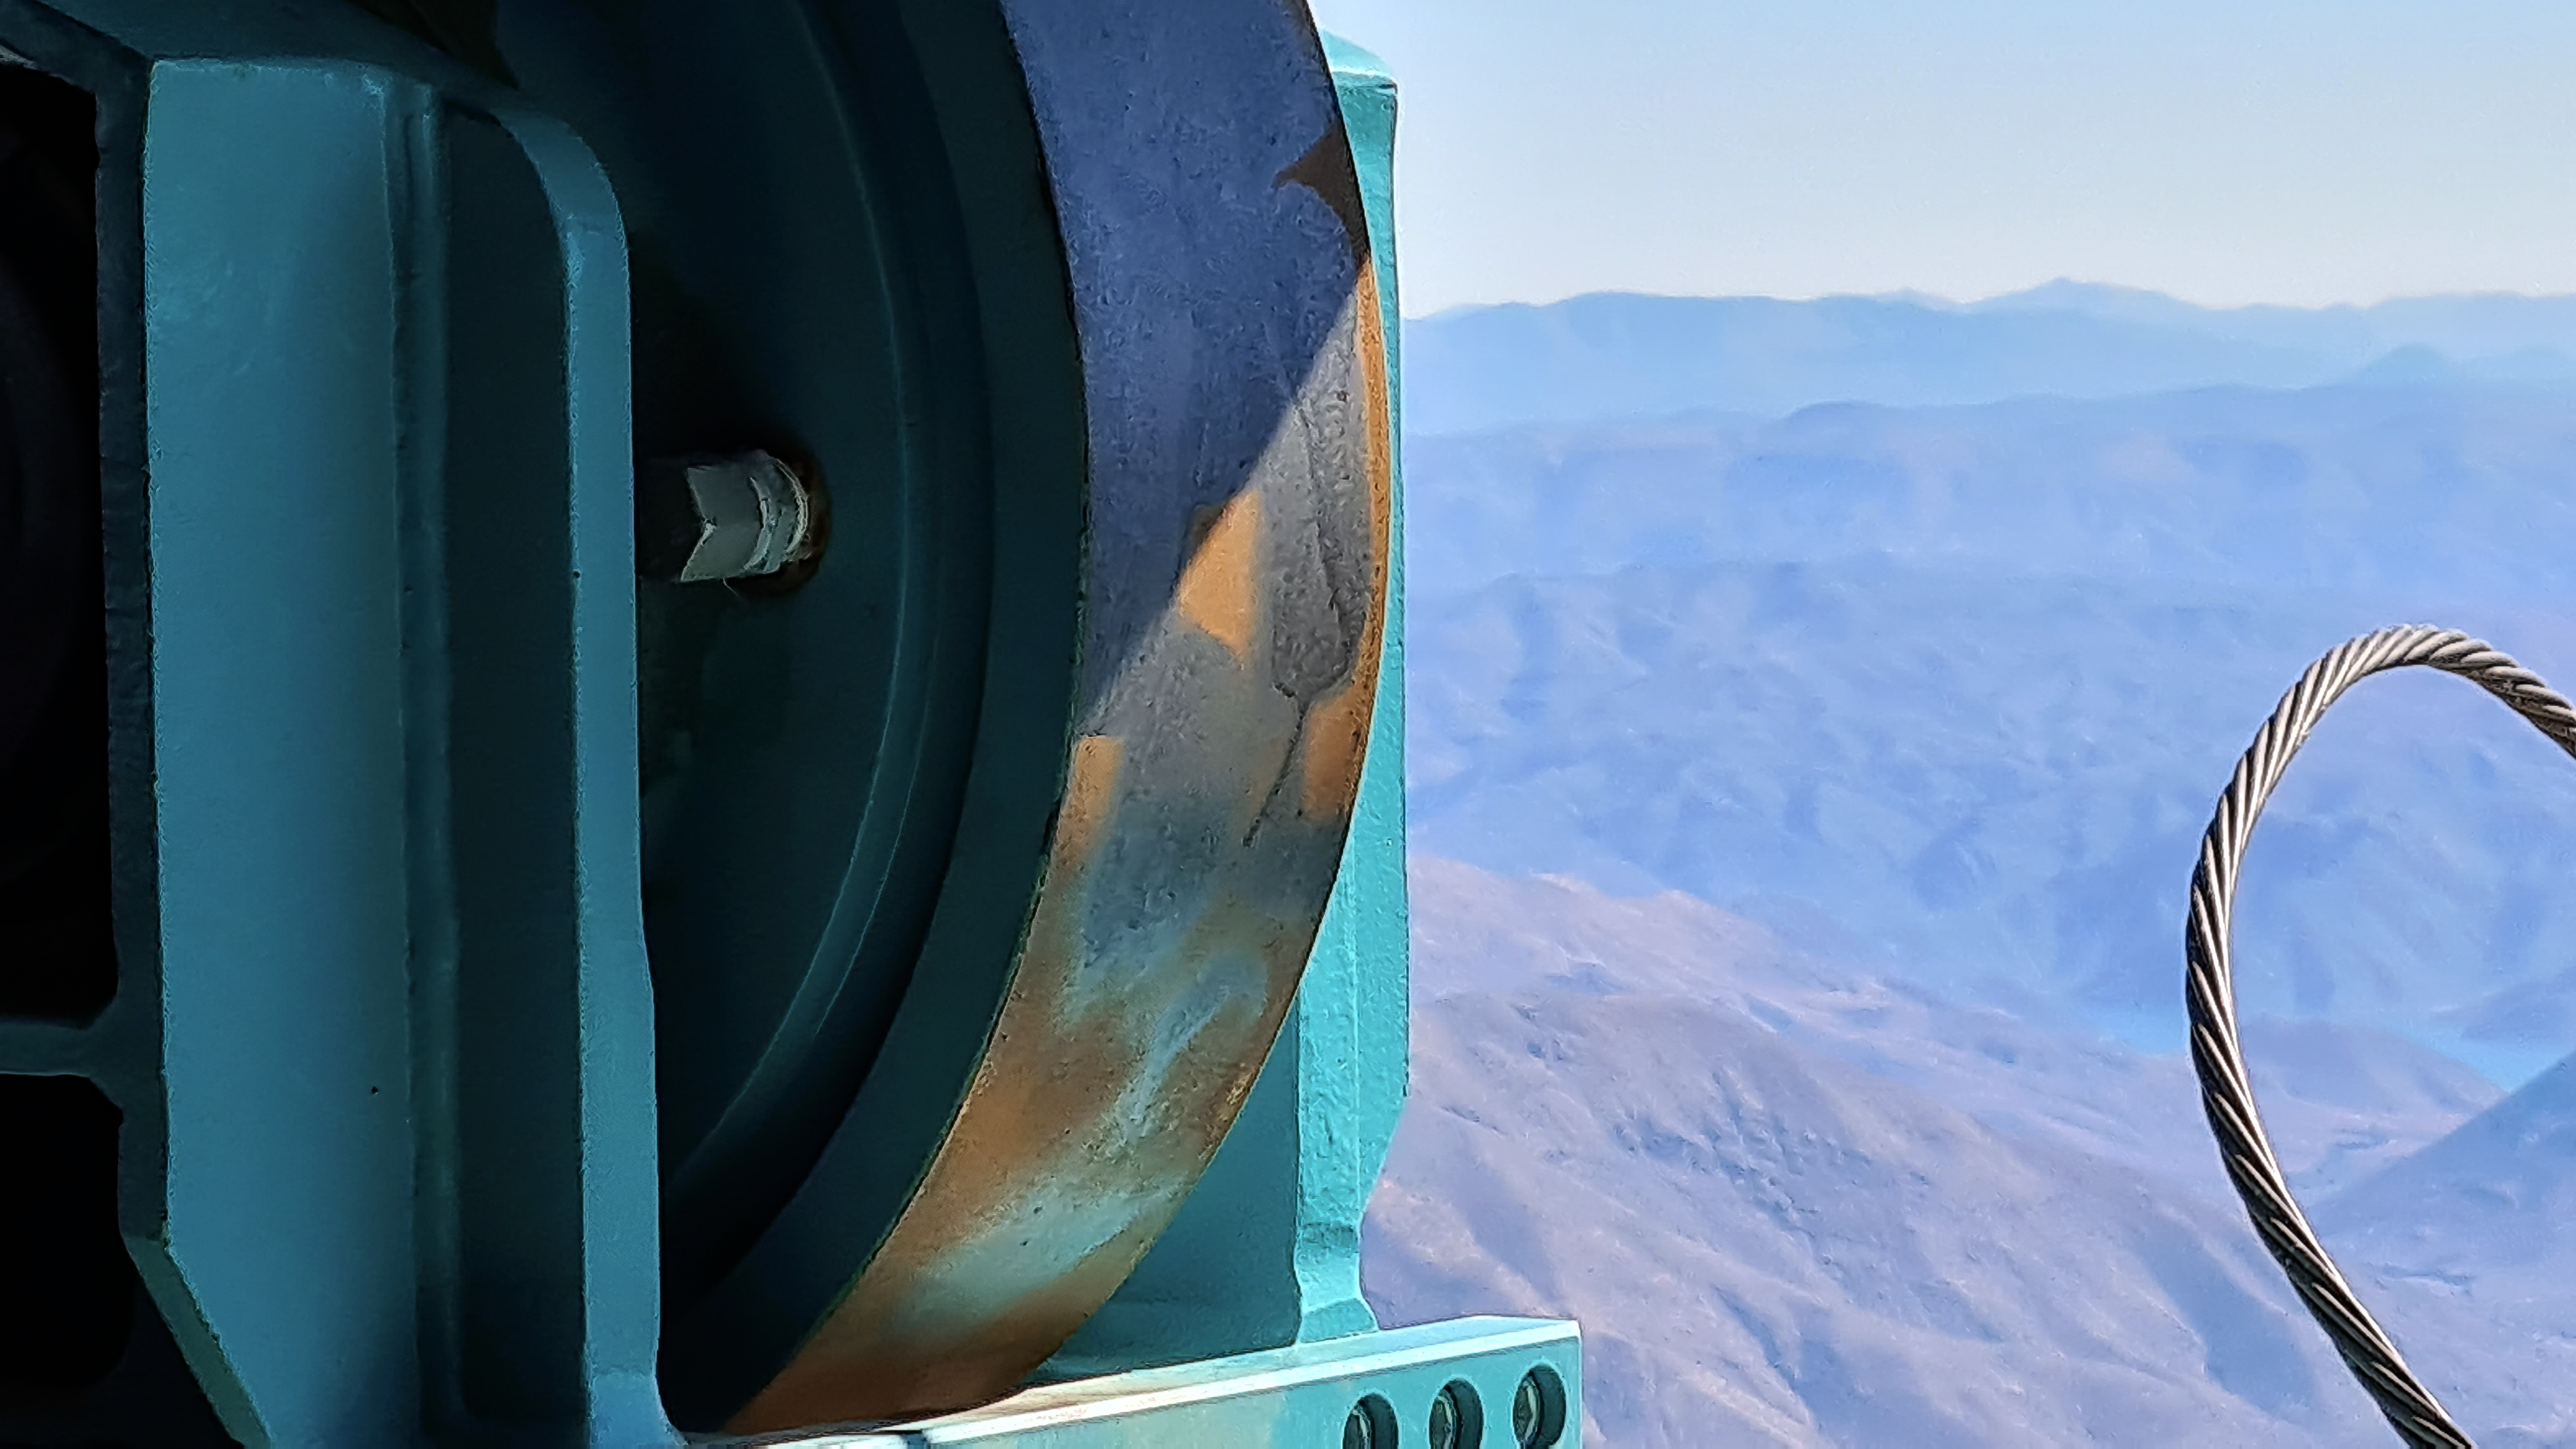

Vera C. Rubin Observatory 28 Aug. 2020

An inspection of the summit facility and equipment was performed on 28 August 2020, after some bad weather moved through the area. In general, the facilities including TMA, Dome, Power, Water lines, Casino (cafeteria), Warehouse, (M1M3), etc, are in good condition.

Credit: Rubin Obs/NSF/AURA